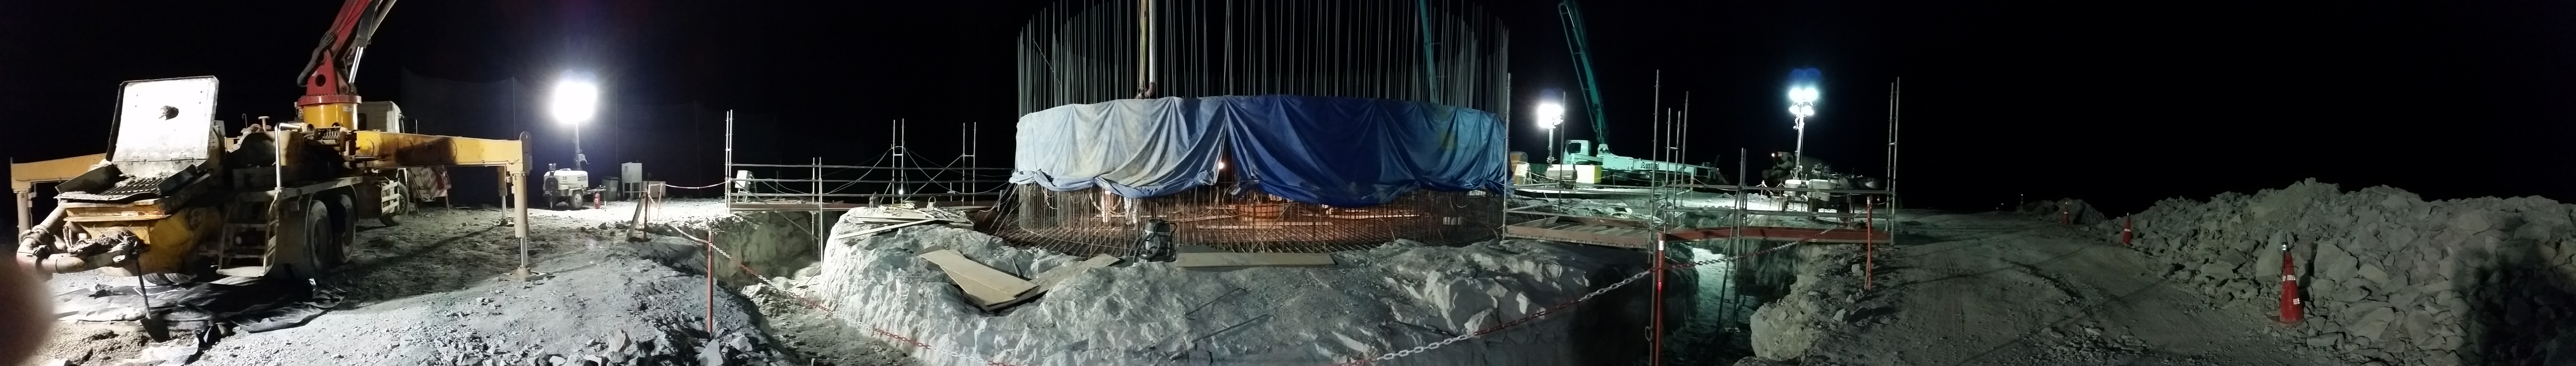

Concrete night 5

Night view: concrete in the pier foundation.

Credit: Rubin Observatory/NSF/AURA